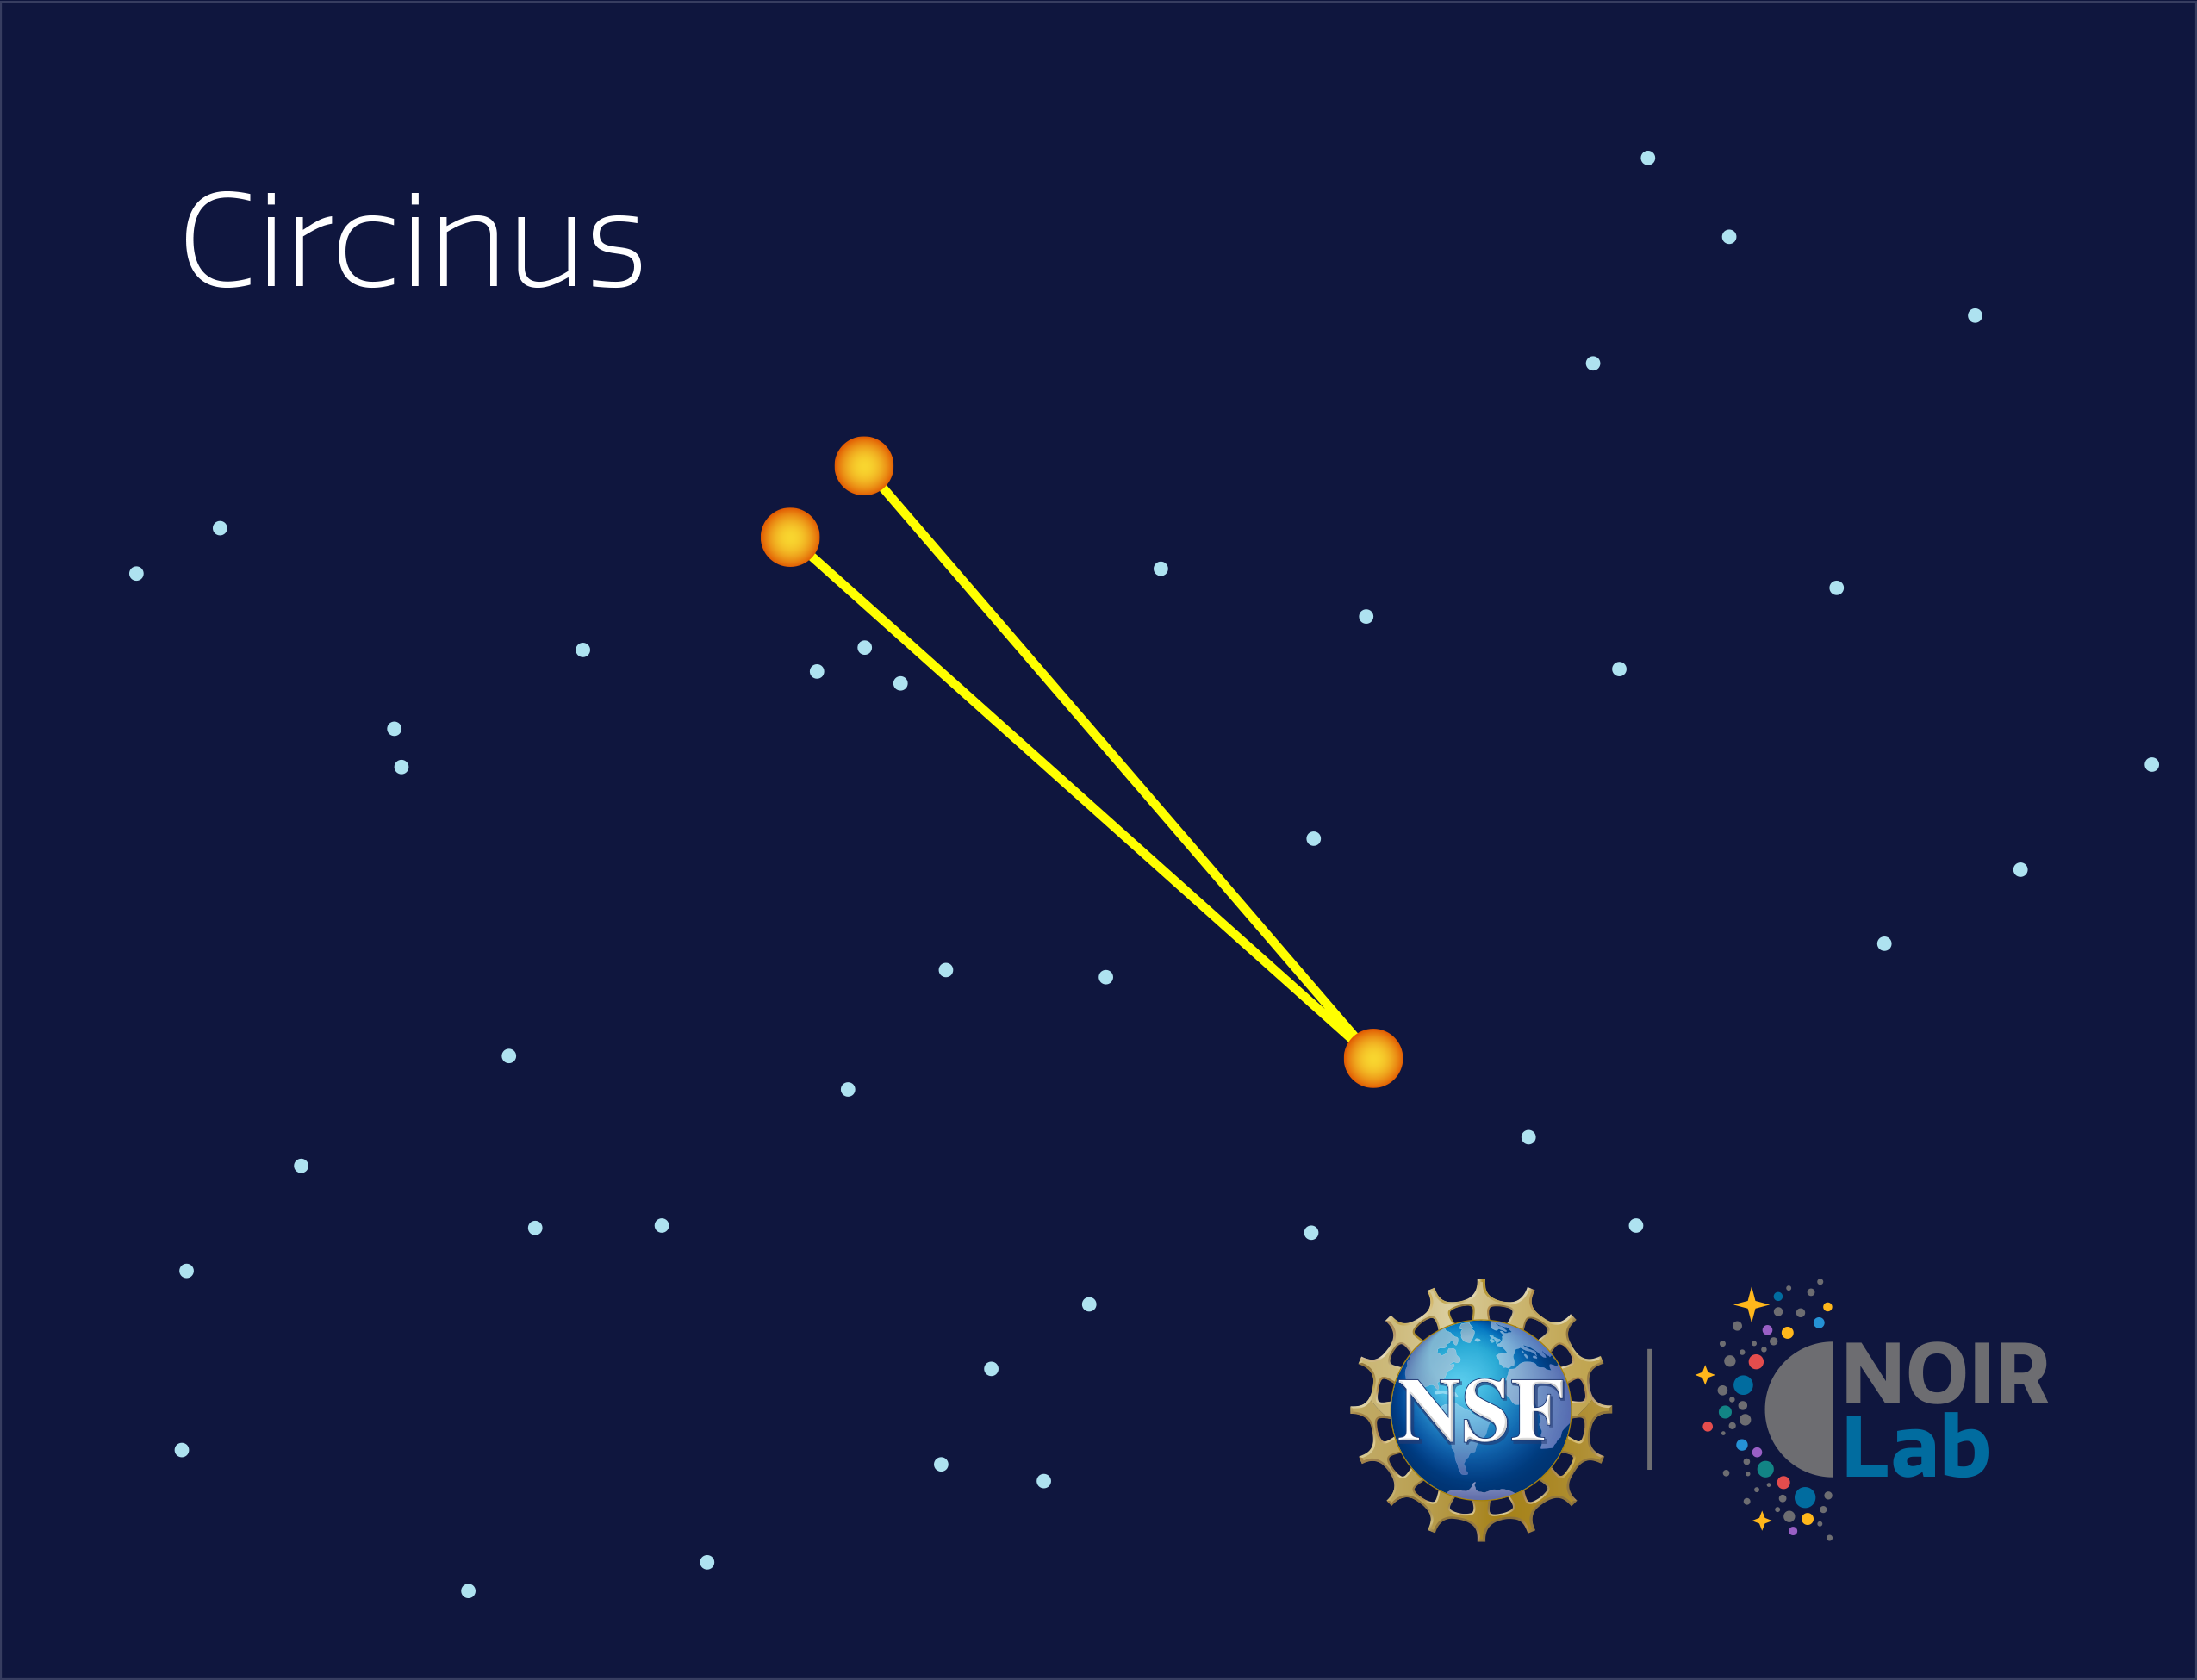

Circinus

Credit: NOIRLab